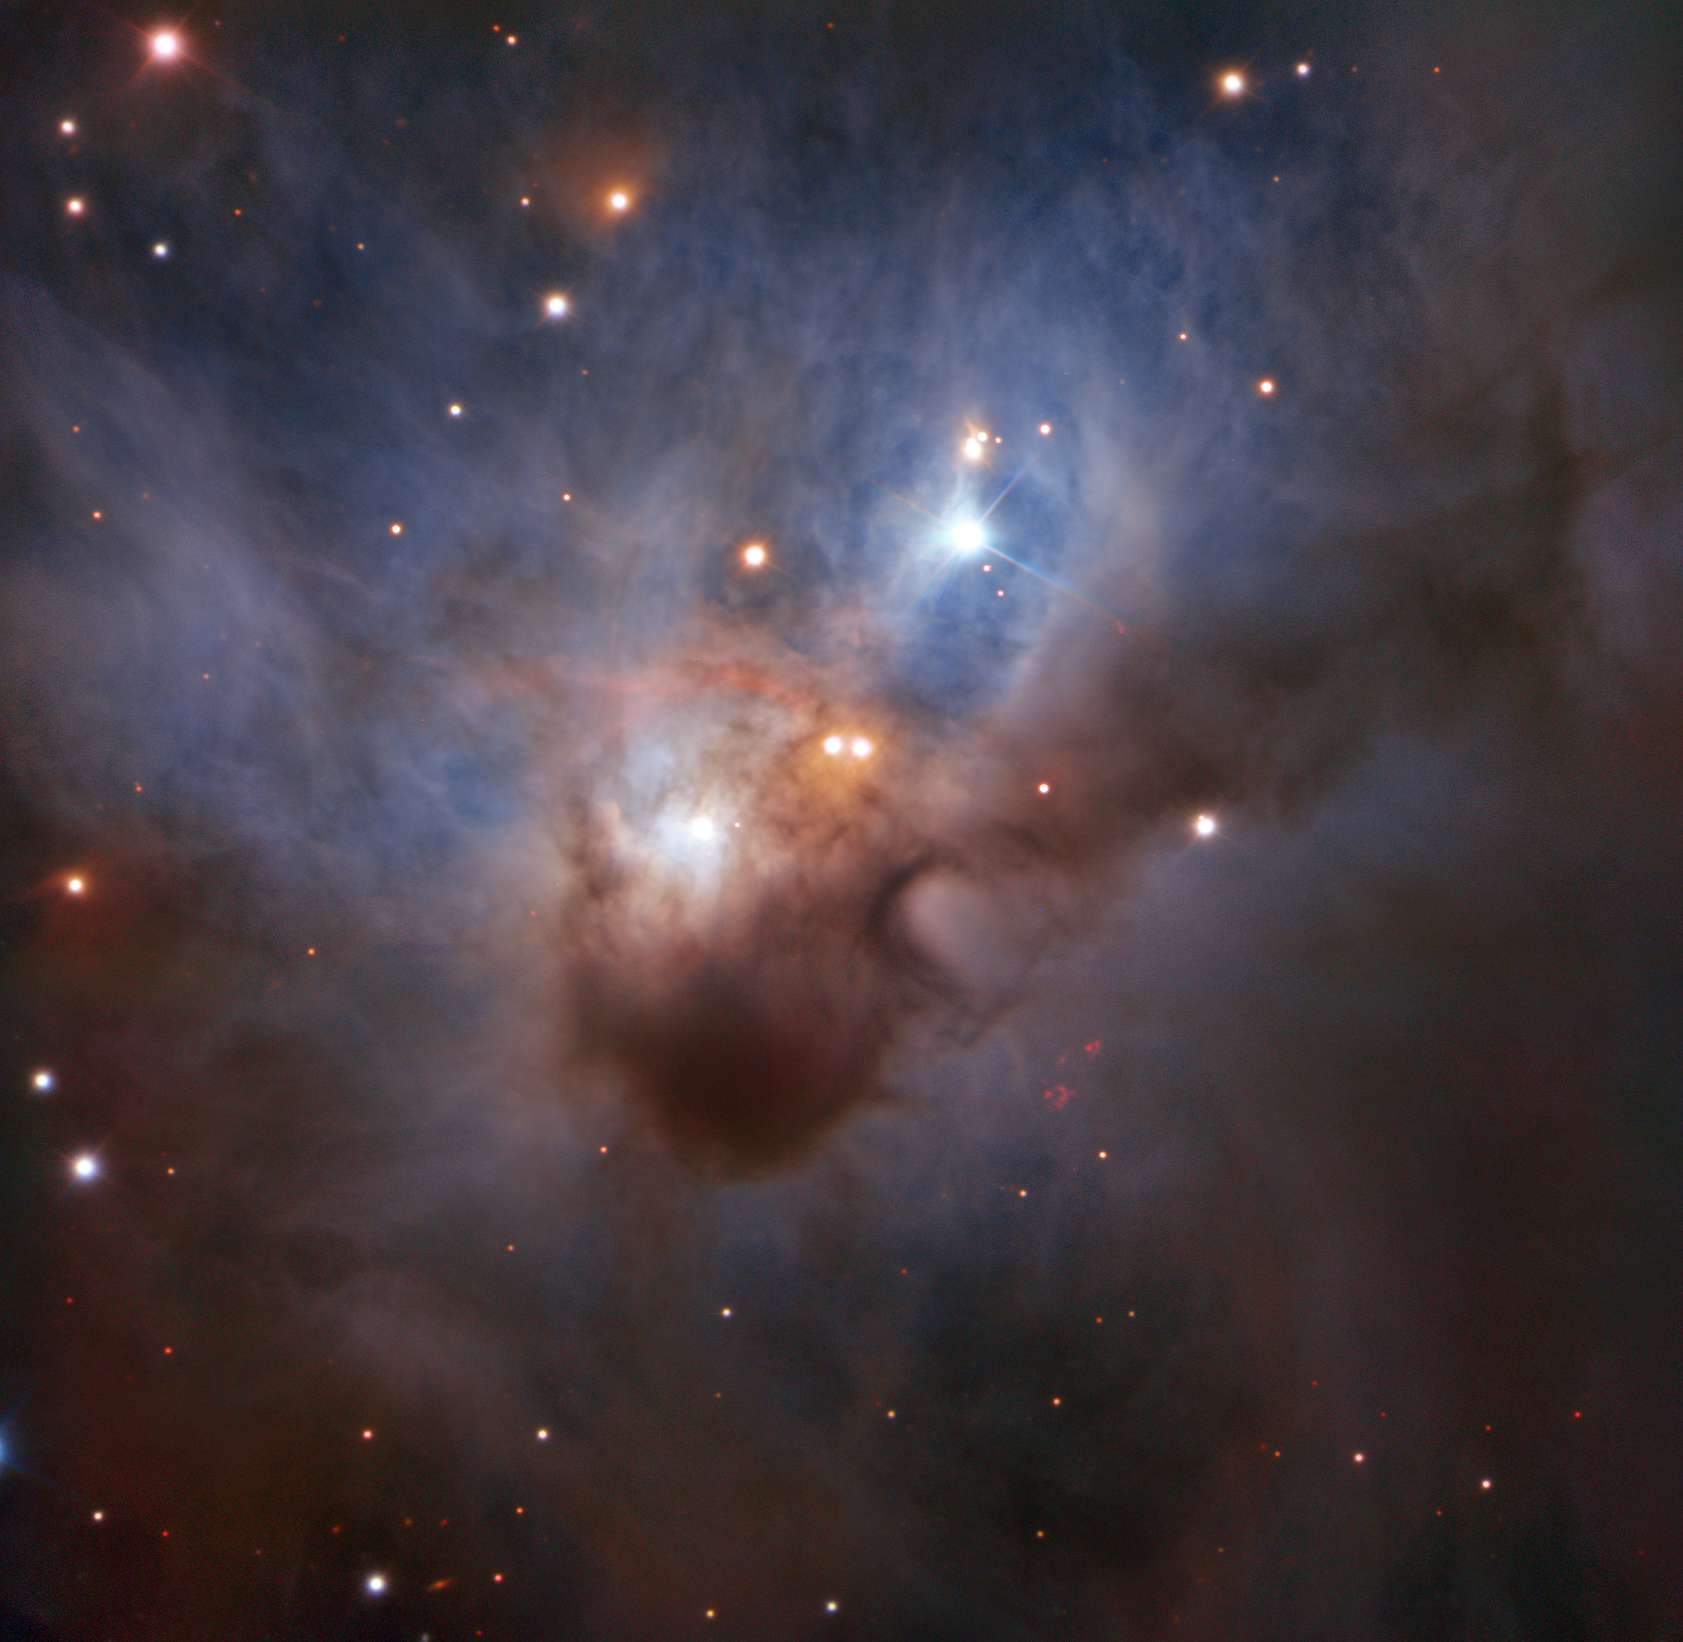

A Cosmic Bat in Flight

Hidden in one of the darkest corners of the Orion constellation, this Cosmic Bat is spreading its hazy wings through interstellar space two thousand light-years away. It is illuminated by the young stars nestled in its core — despite being shrouded by opaque clouds of dust, their bright rays still illuminate the nebula. Too dim to be discerned by the naked eye, NGC 1788 reveals its soft colours to ESO's Very Large Telescope in this image — the most detailed to date.

Credit: ESO